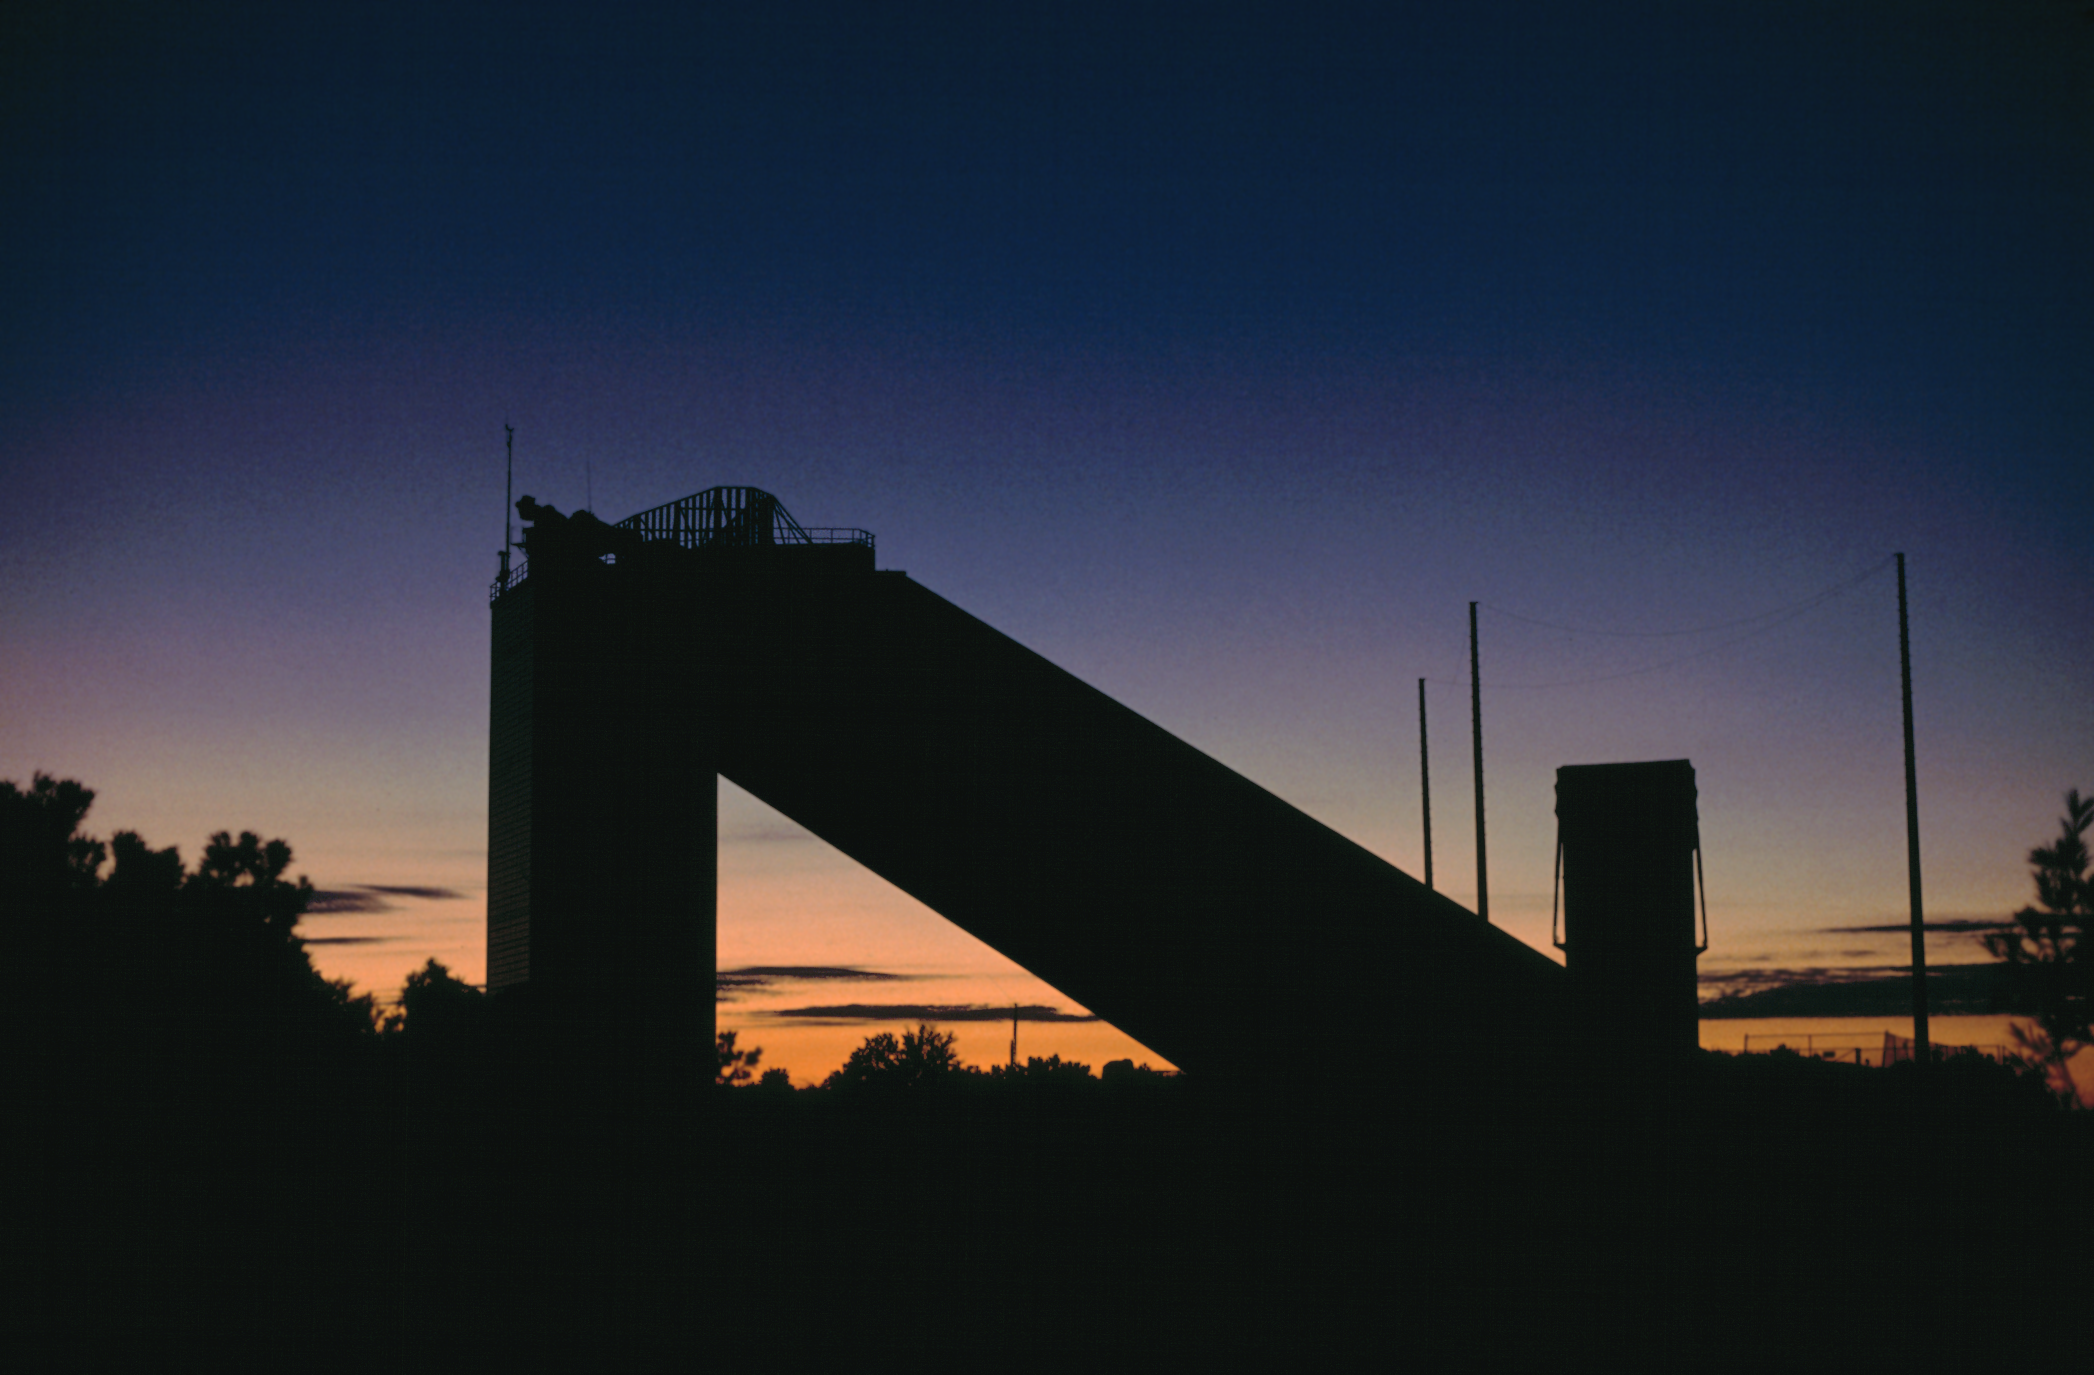

McMath-Pierce

The McMath-Pierce Solar Facility at sunrise. Photograph by Mark Hanna.

Credit: Mark Hanna/NOIRLab/NSF/AURA/